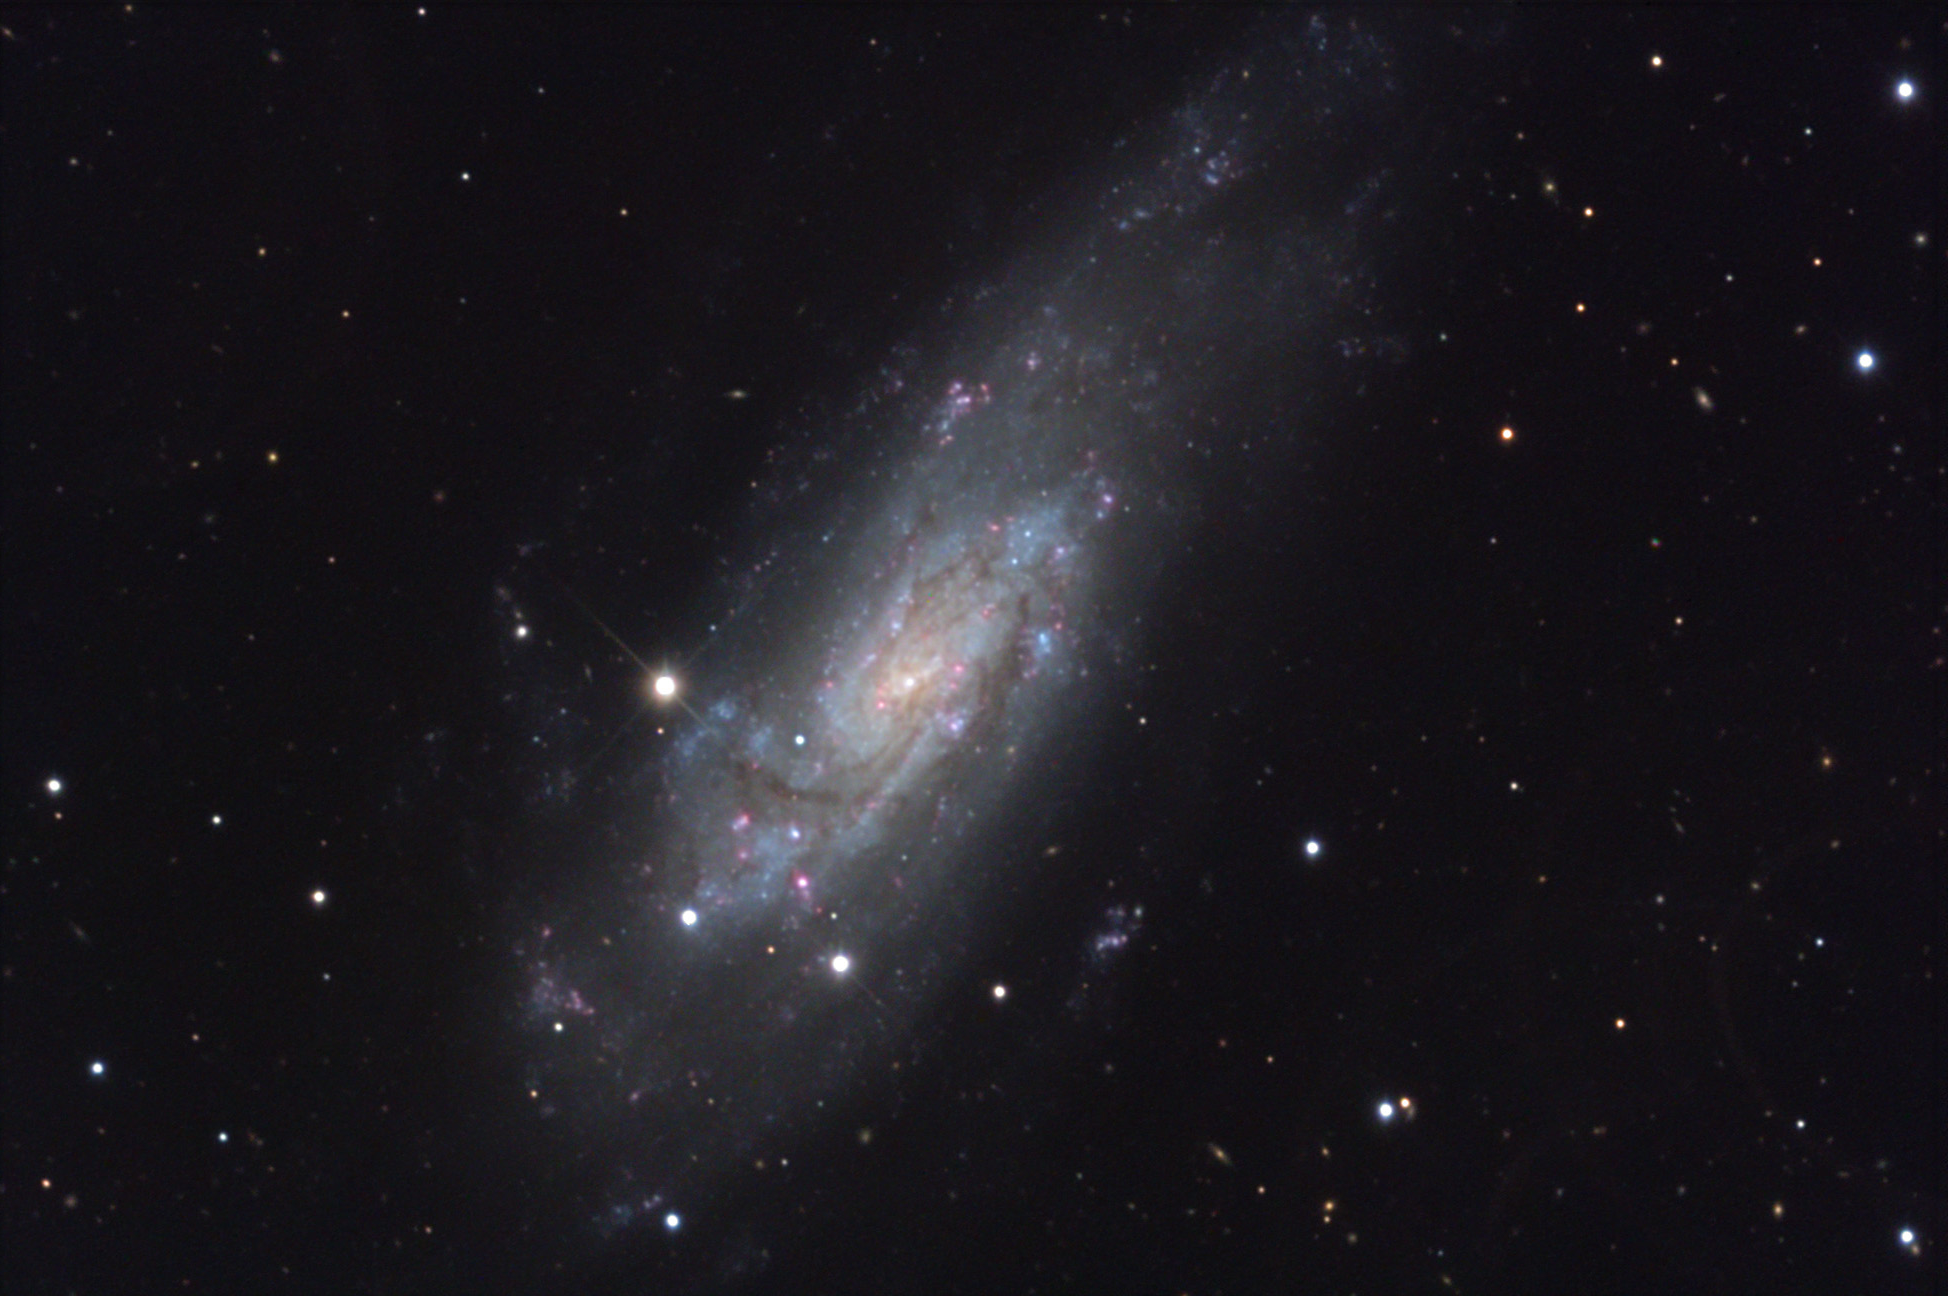

NGC 4559

This spiral galaxy is located in the direction of Coma Berenices. A type II supernova went off in this galaxy some time ago (SN 1941a). Several papers estimate its apparent magnitude was 13 and absolute magnitude to be around 15.7. From this astronomers would estimate this galaxy to be between 20-30 million light years away. Like many nearby spiral galaxies, NGC 4559 displays bright star-forming regions and dust lanes in its expansive arms. There are also a number of background galaxies and galaxy groups in this image. (Note: by using redshift measurements- the galaxy is 35 million light years distant which is not in terrible disagreement with the SN data.)

This image was taken as part of Advanced Observing Program (AOP) program at Kitt Peak Visitor Center during 2014.

Credit: KPNO/NOIRLab/NSF/AURA/Jeff Hapeman/Adam Block